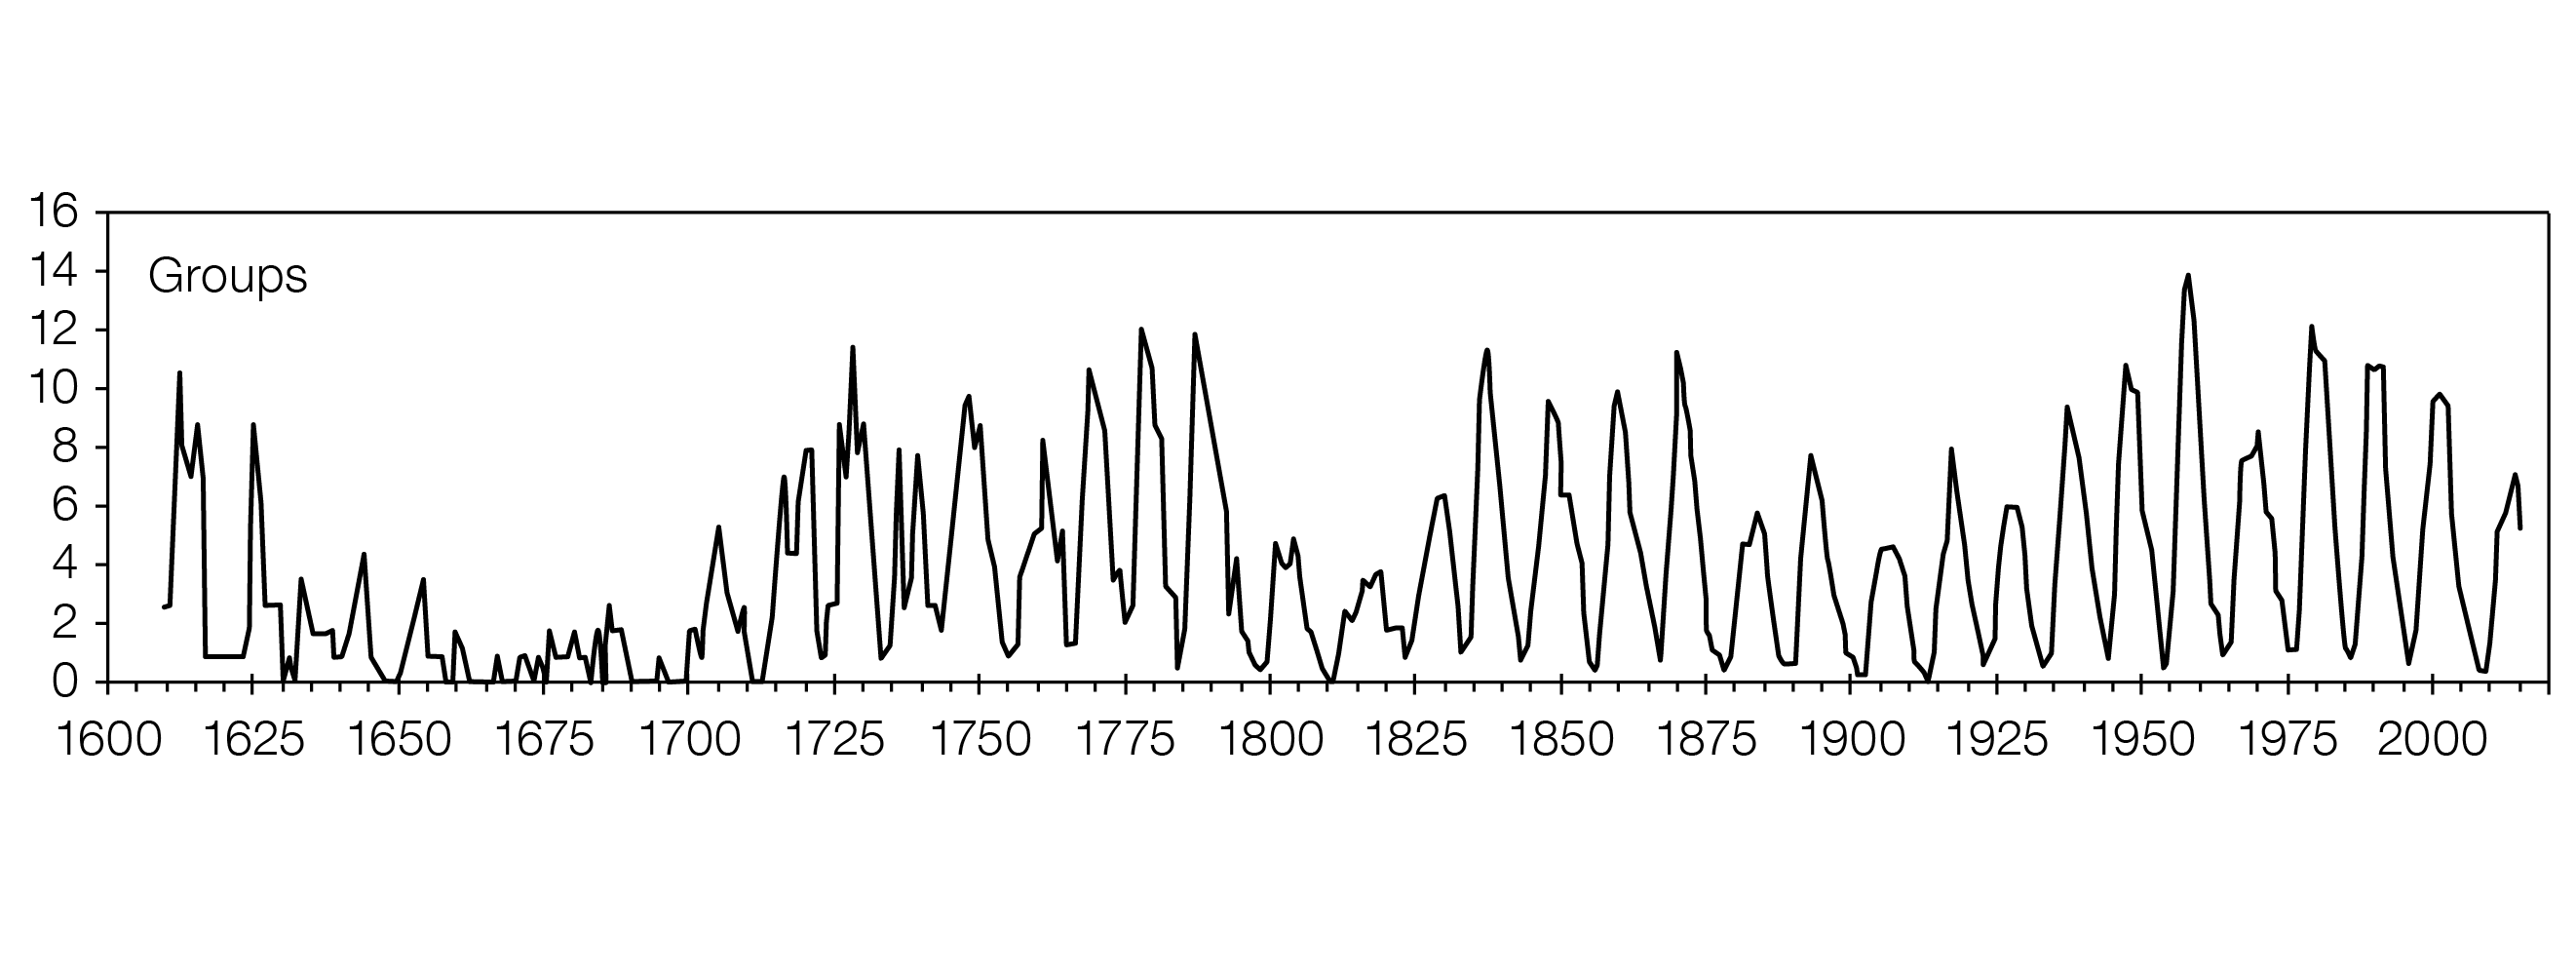

The Newly Calibrated sunspot Group Number over the last 400 years

A graph showing the sunspot Group Number as measured over the past 400 years after to the new calibration. The Maunder Minimum, between 1645 and 1715, when sunspots were scarce and the winters harsh is clearly visible.

The modulations of the 11-year solar cycle is clearly seen, as well as the 70–100-year Gleissberg cycle.

Credit: WDC-SILSO